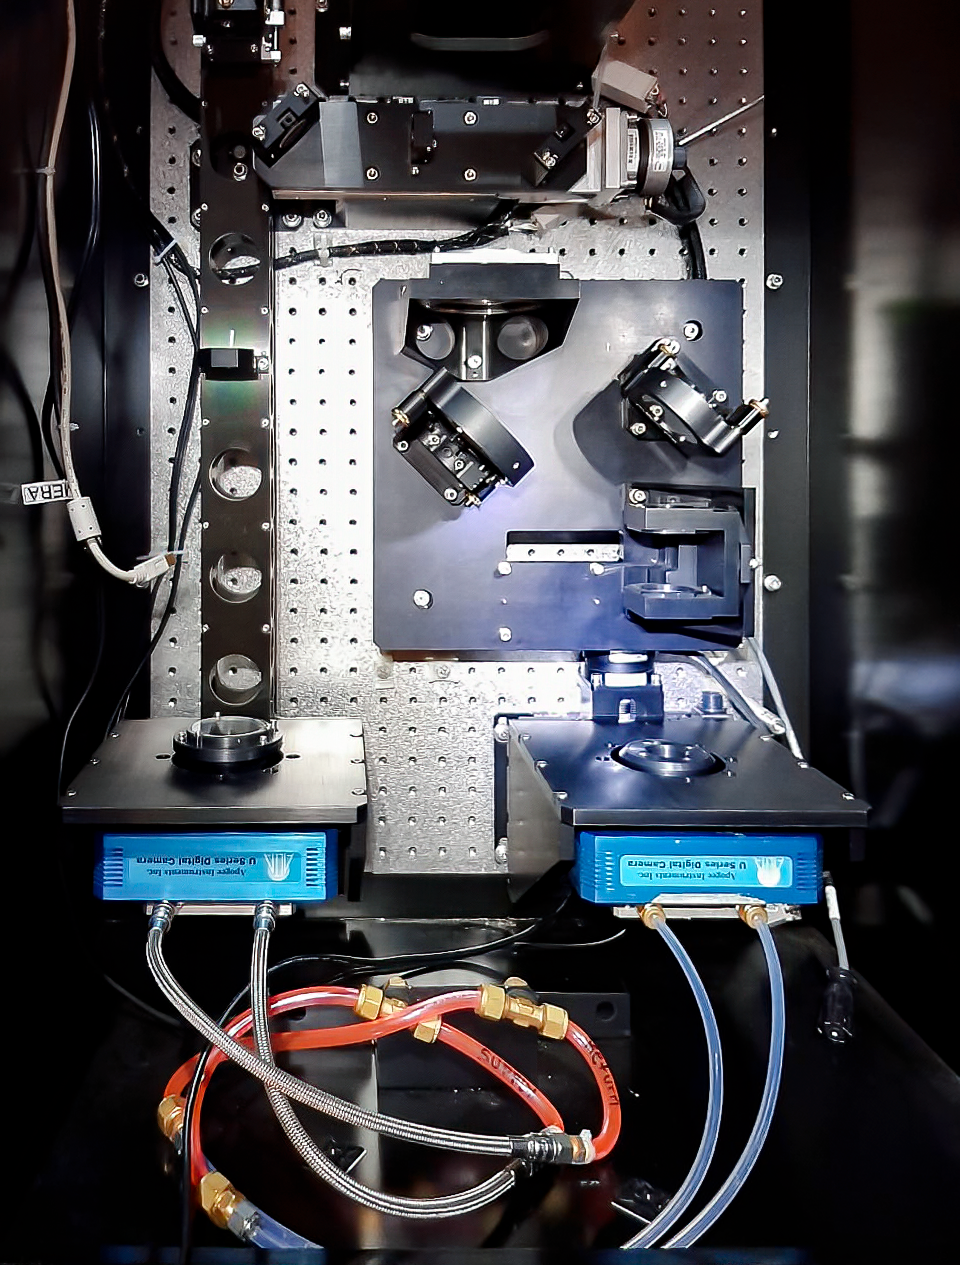

SOAR Calibration Wavefront Sensor assembly

SOAR Calibration Wavefront Sensor assembly. The newly installed cameras (light blue) are connected to glycol cooling lines. The main optical path comes in from the top.

Credit: CTIO/NOIRLab/SOAR/NSF/AURA